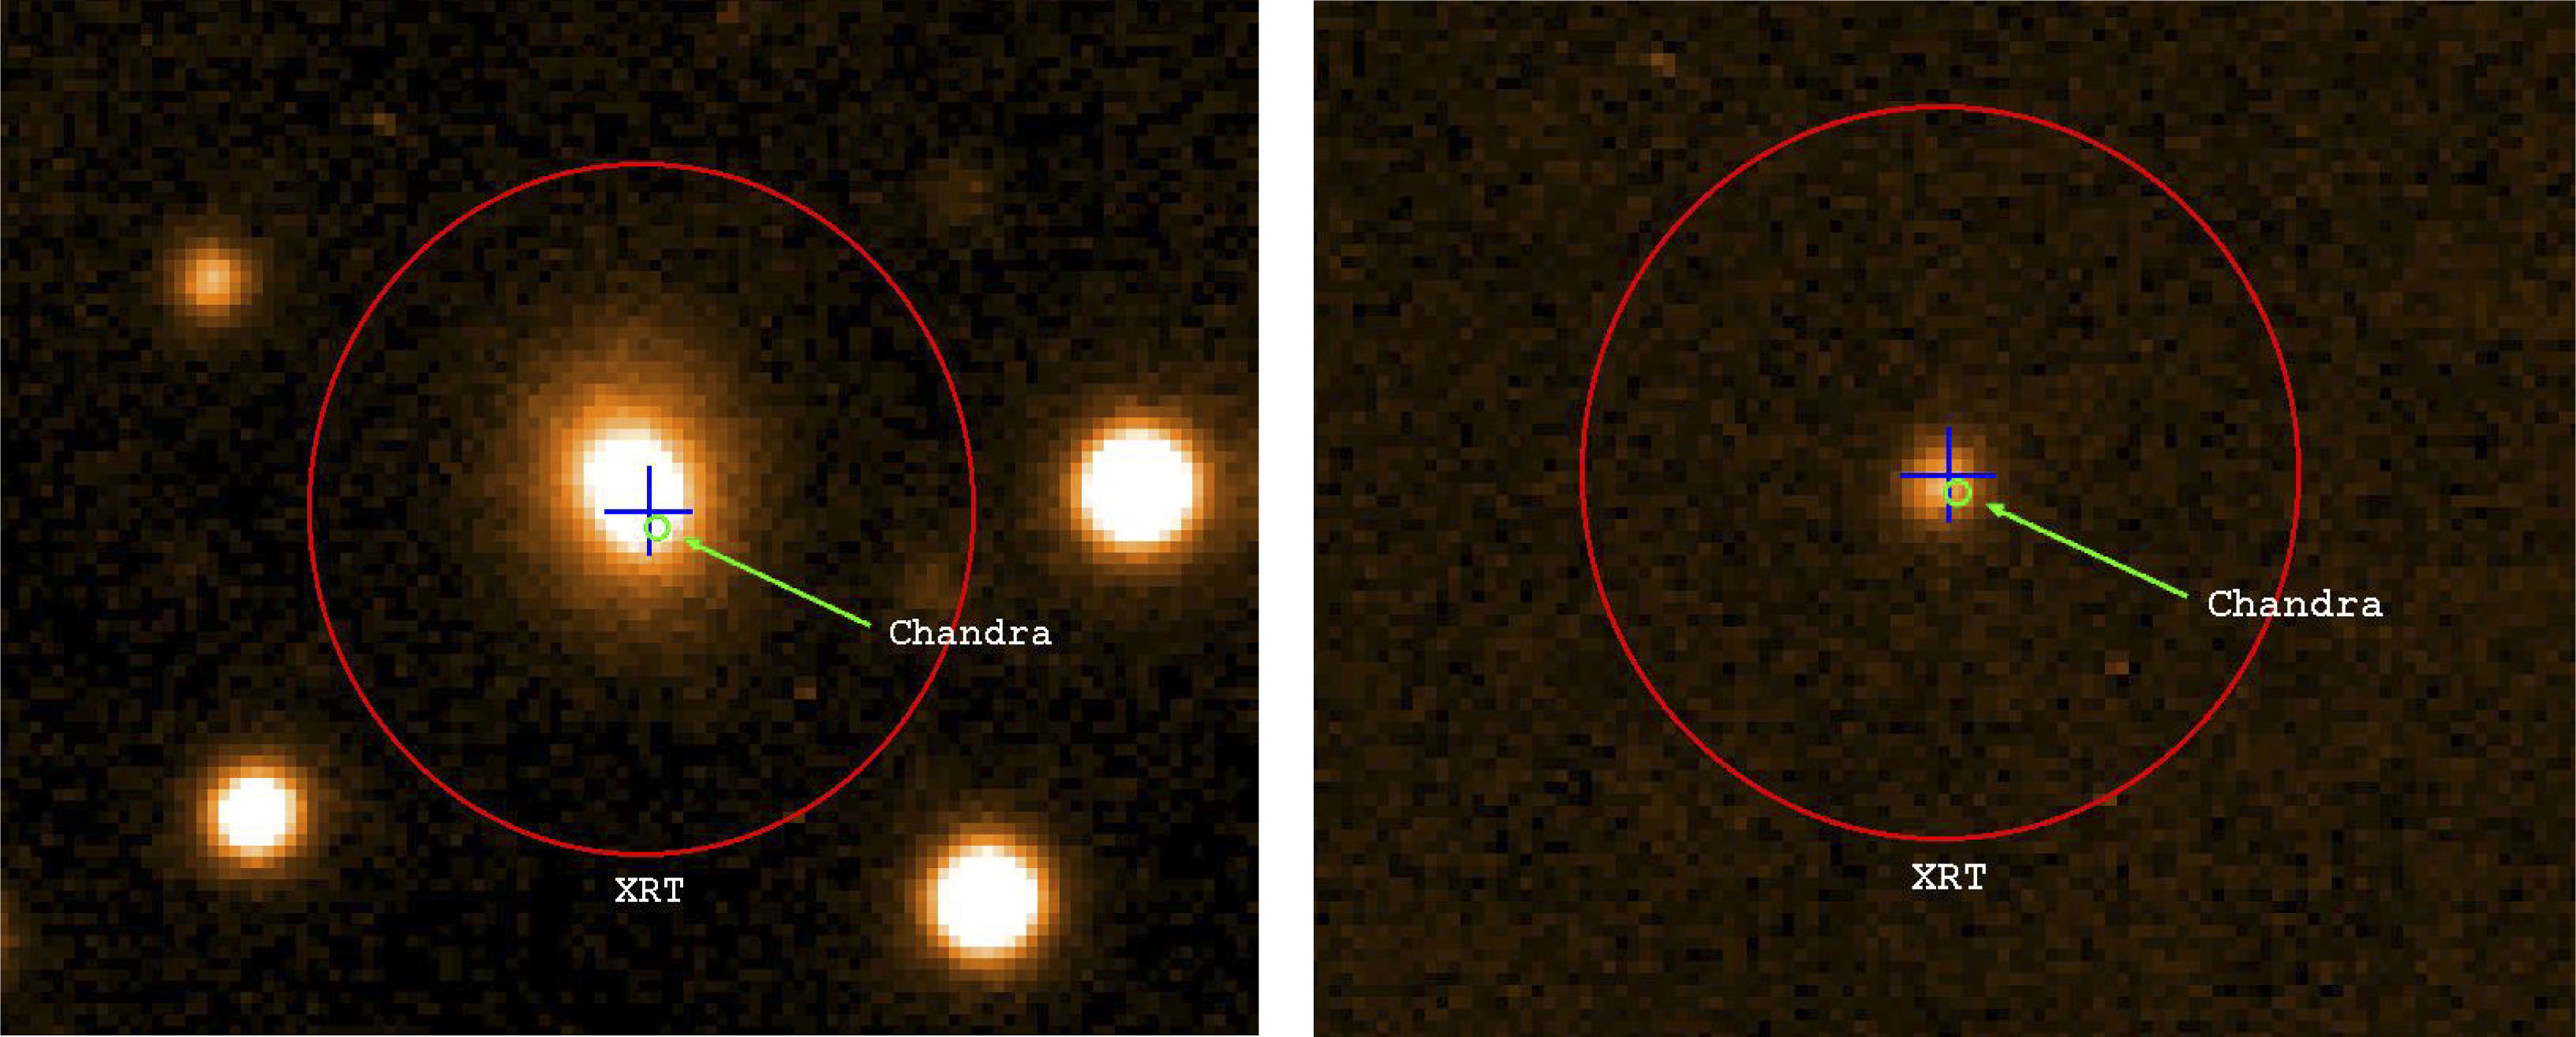

Gamma-ray burst GRB 050724

On July 24, 2005, the NASA/PPARC/ASI Swift satellite detected another short gamma-ray burst, GRB 050724. Subsequent observations, including some with the ESO Very Large Telescope, allowed astronomers to precisely pinpoint the position of the object, lying about 13,000 light-years away from the centre of an elliptical galaxy that is located 3,000 million light-years away (redshift 0.258). (Left) VLT optical image taken on July 24, 12 hours after the burst, showing the position of the gamma-ray burst GRB 050724 as measured by the Swift X-Ray Telescope (XRT) and the Chandra X-ray satellite. The blue cross is the position of the optical afterglow. The burst positions are superimposed on a bright red galaxy at redshift z=0.258. (Right) Difference between two VLT images taken on July 24 and 29, clearly revealing the presence of the GRB.

Credit: ESO